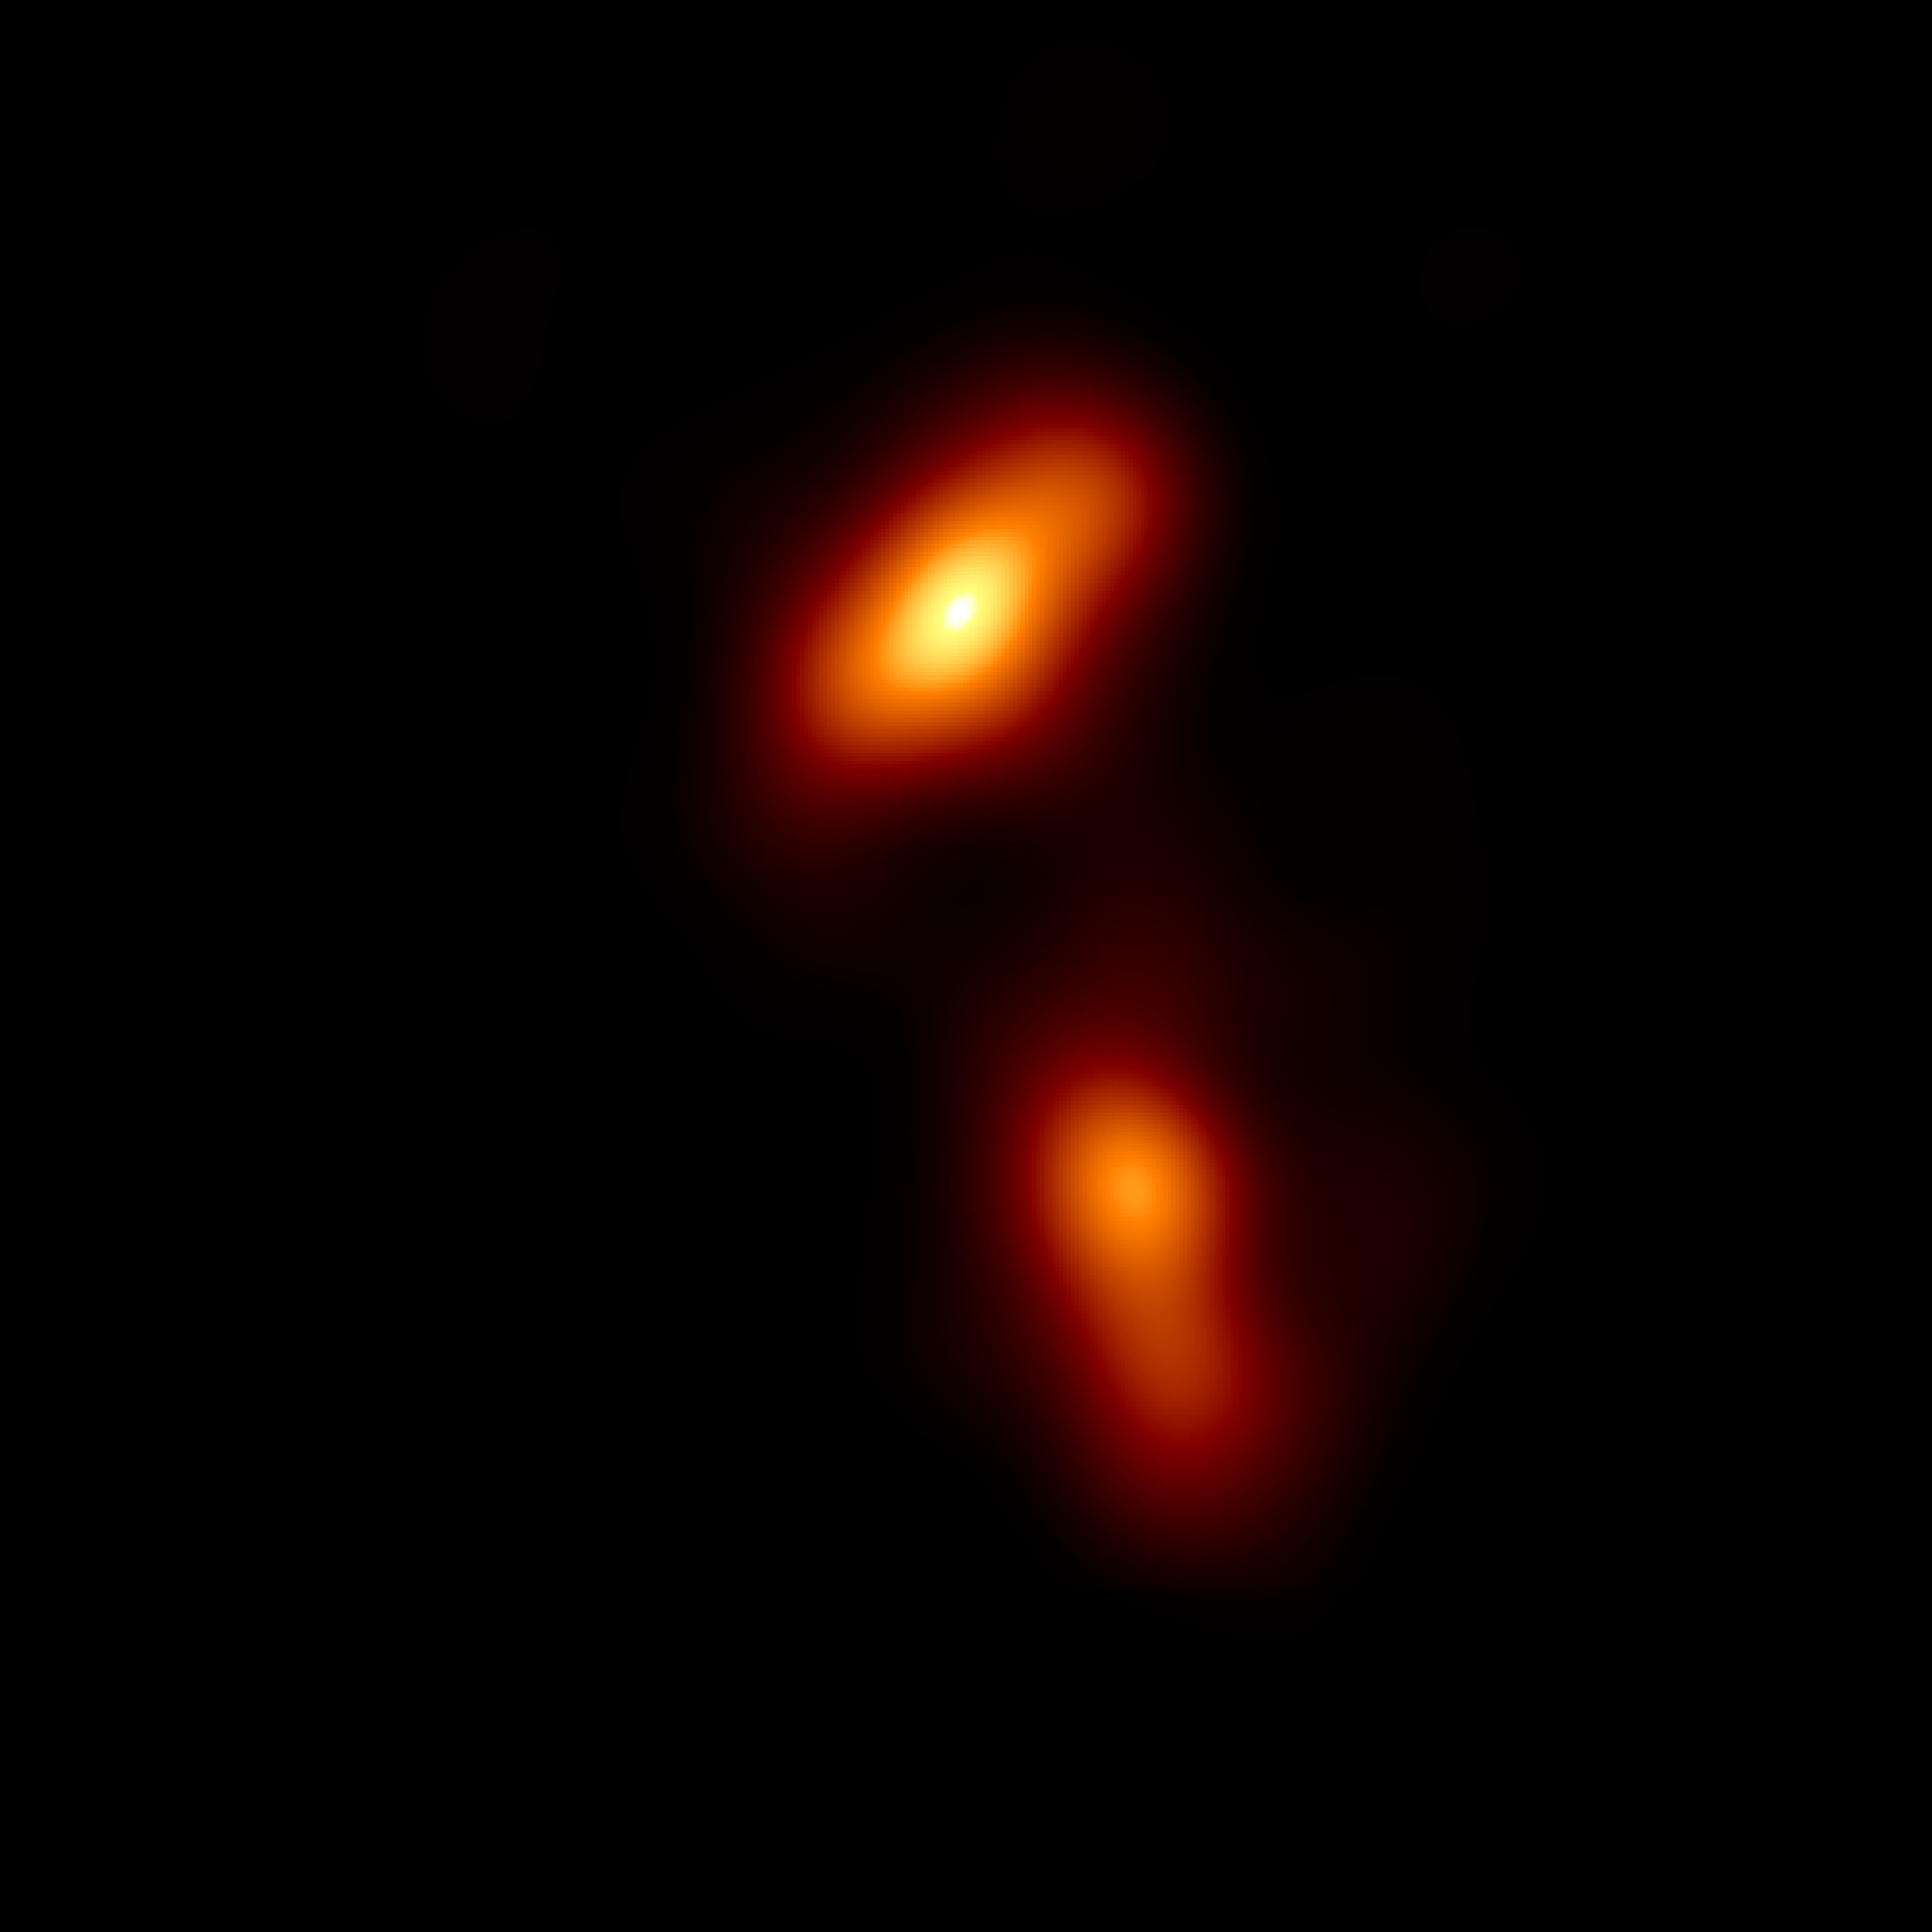

EHT image of quasar 3C 279

The Event Horizon Telescope observed the finest detail ever seen in a jet produced by a supermassive black hole. Quasar 3C 279 contains a black hole about one billion times more massive than our Sun. Twin fire-hose-like jets of plasma erupt from the black hole and disk system at velocities close to the speed of light: a consequence of the enormous forces unleashed as matter descends into the black hole’s immense gravity.

Credit: Kim et al. (2020), EHT Collaboration